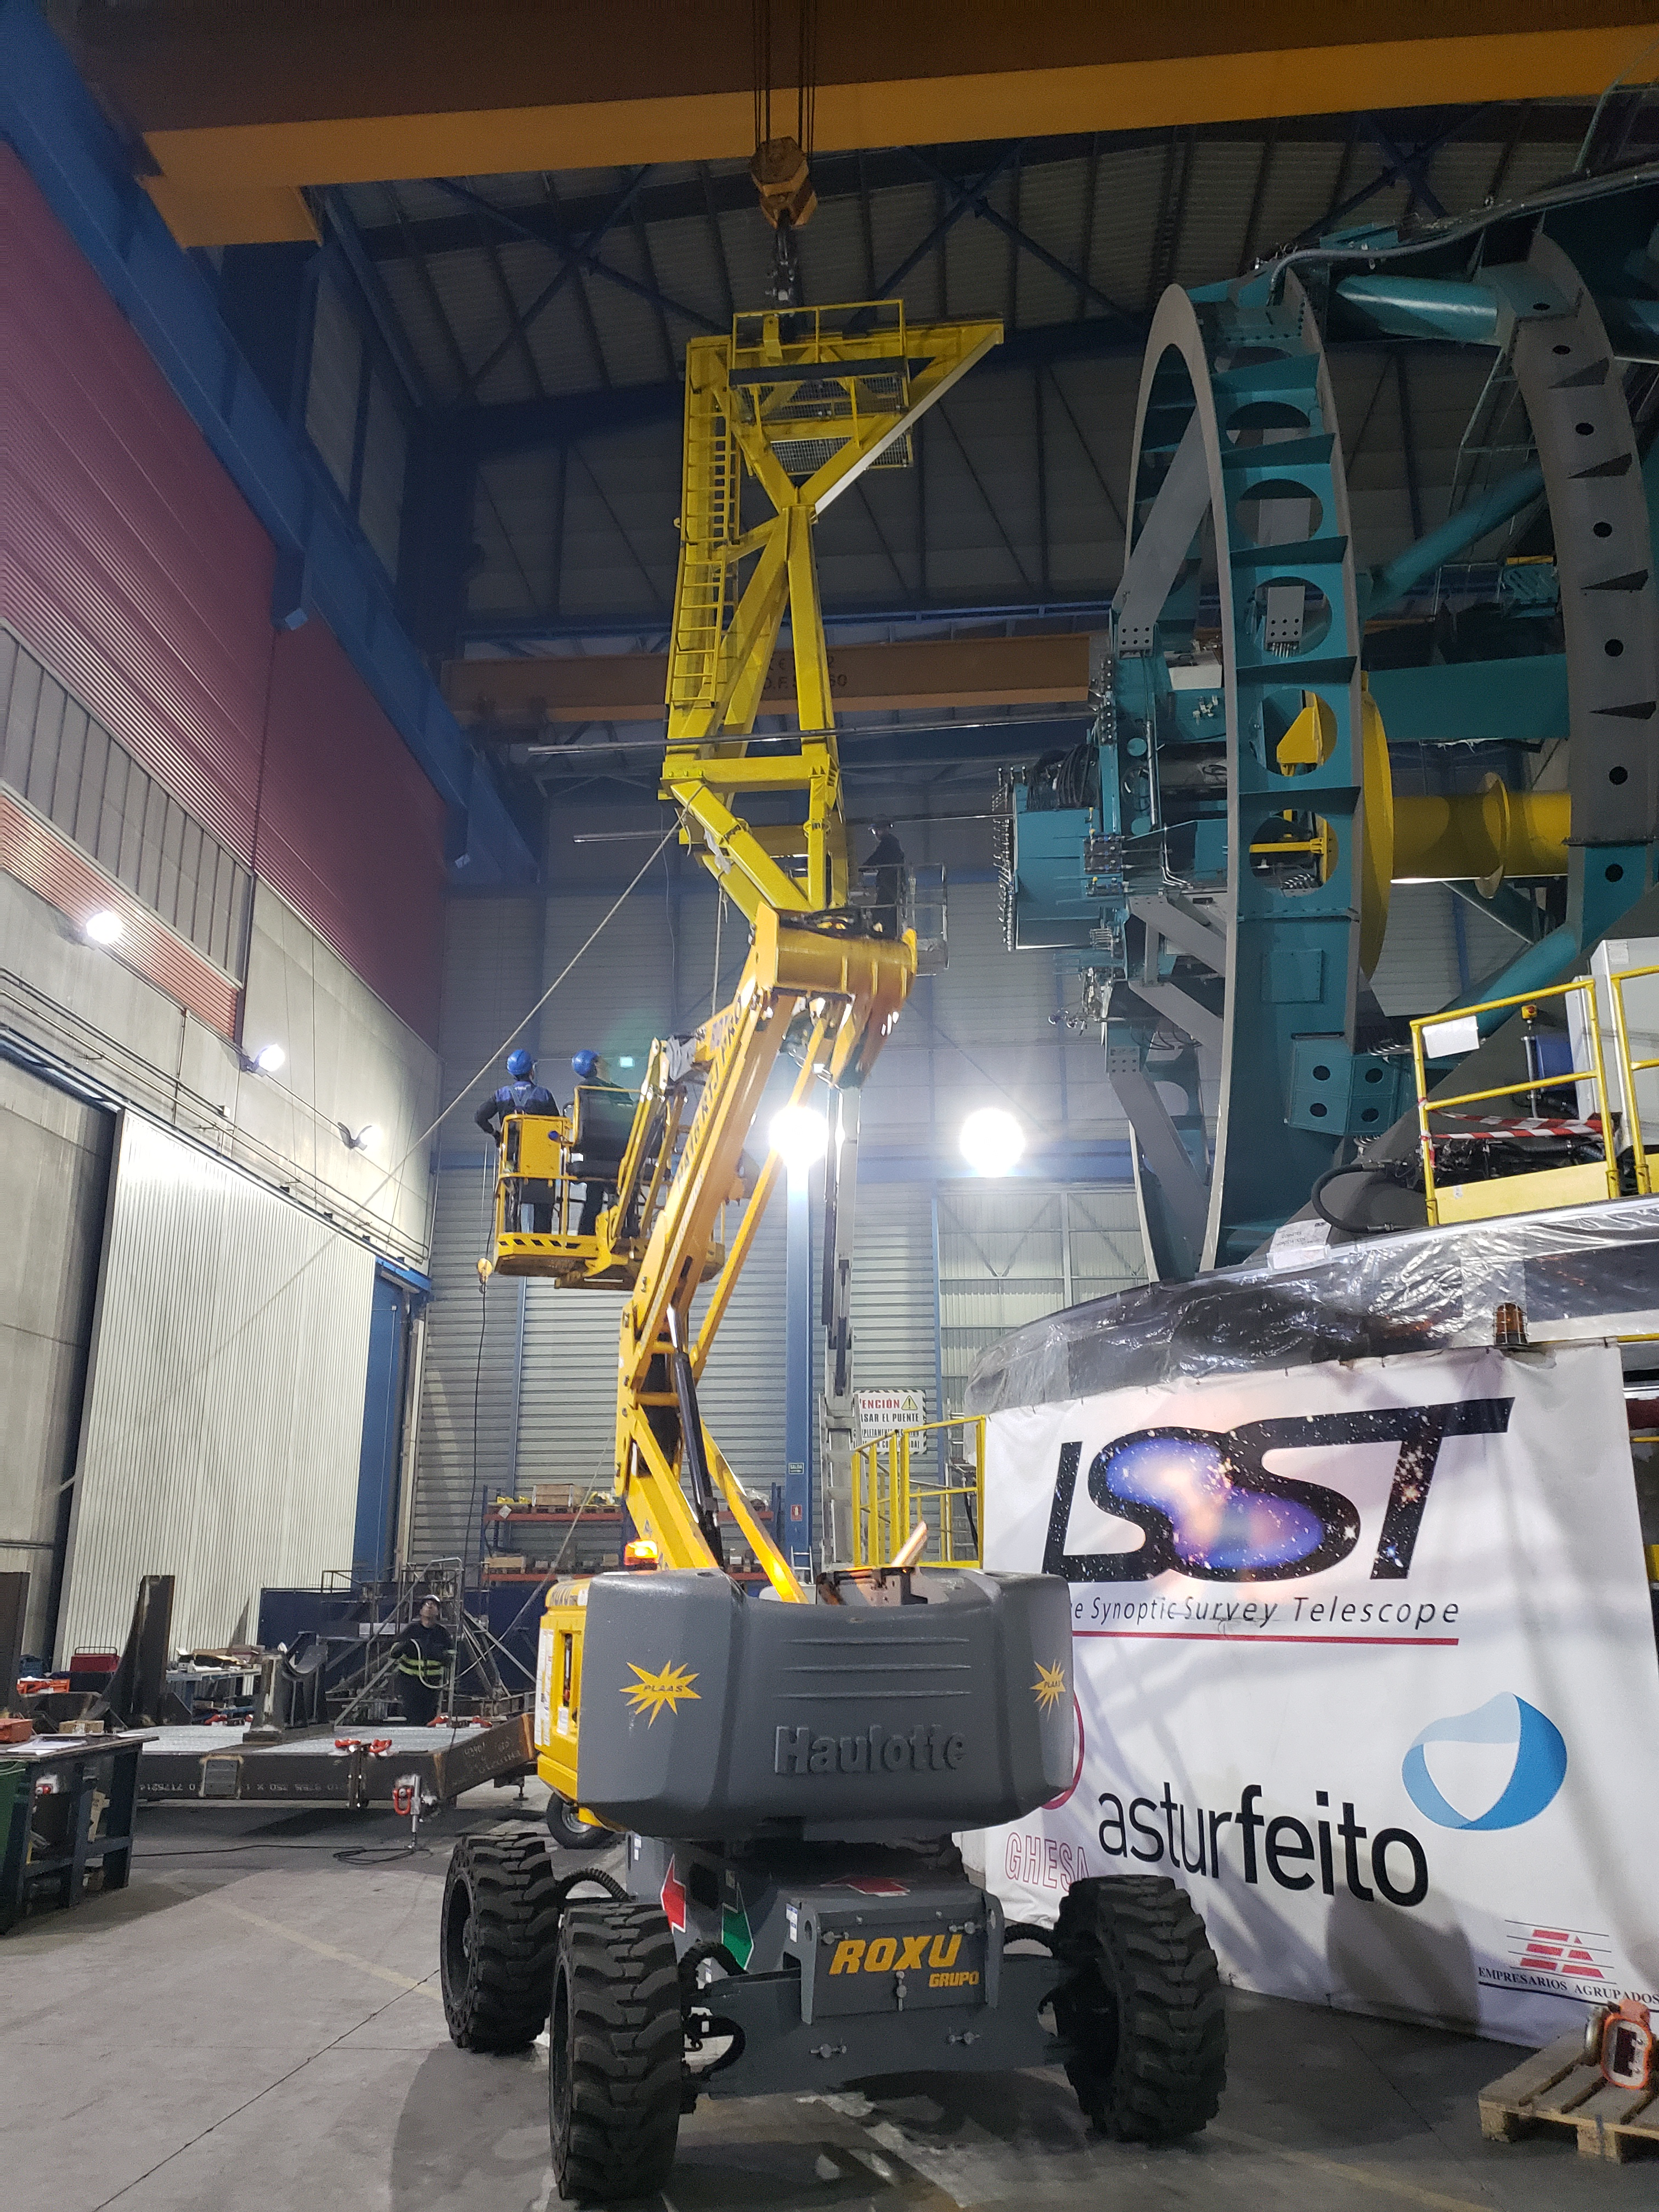

TMA Camera Lifting Fixture Testing

One of the activities included in Factory Acceptance Testing of the Telescope Mount Assembly (TMA) is insertion and removal of the surrogate camera, a steel structure that approximates the mass of the LSST camera assembly, using the camera lifting fixture. The camera lifting fixture, like the TMA, was fabricated at the Asturfeito factory in Spain. Using a surrogate camera for these tests ensures that any issues arising during the insertion or removal process can be addressed long before the real--and far more delicate--camera is integrated with the TMA in Chile.

Credit: Rubin Observatory/NSF/AURA